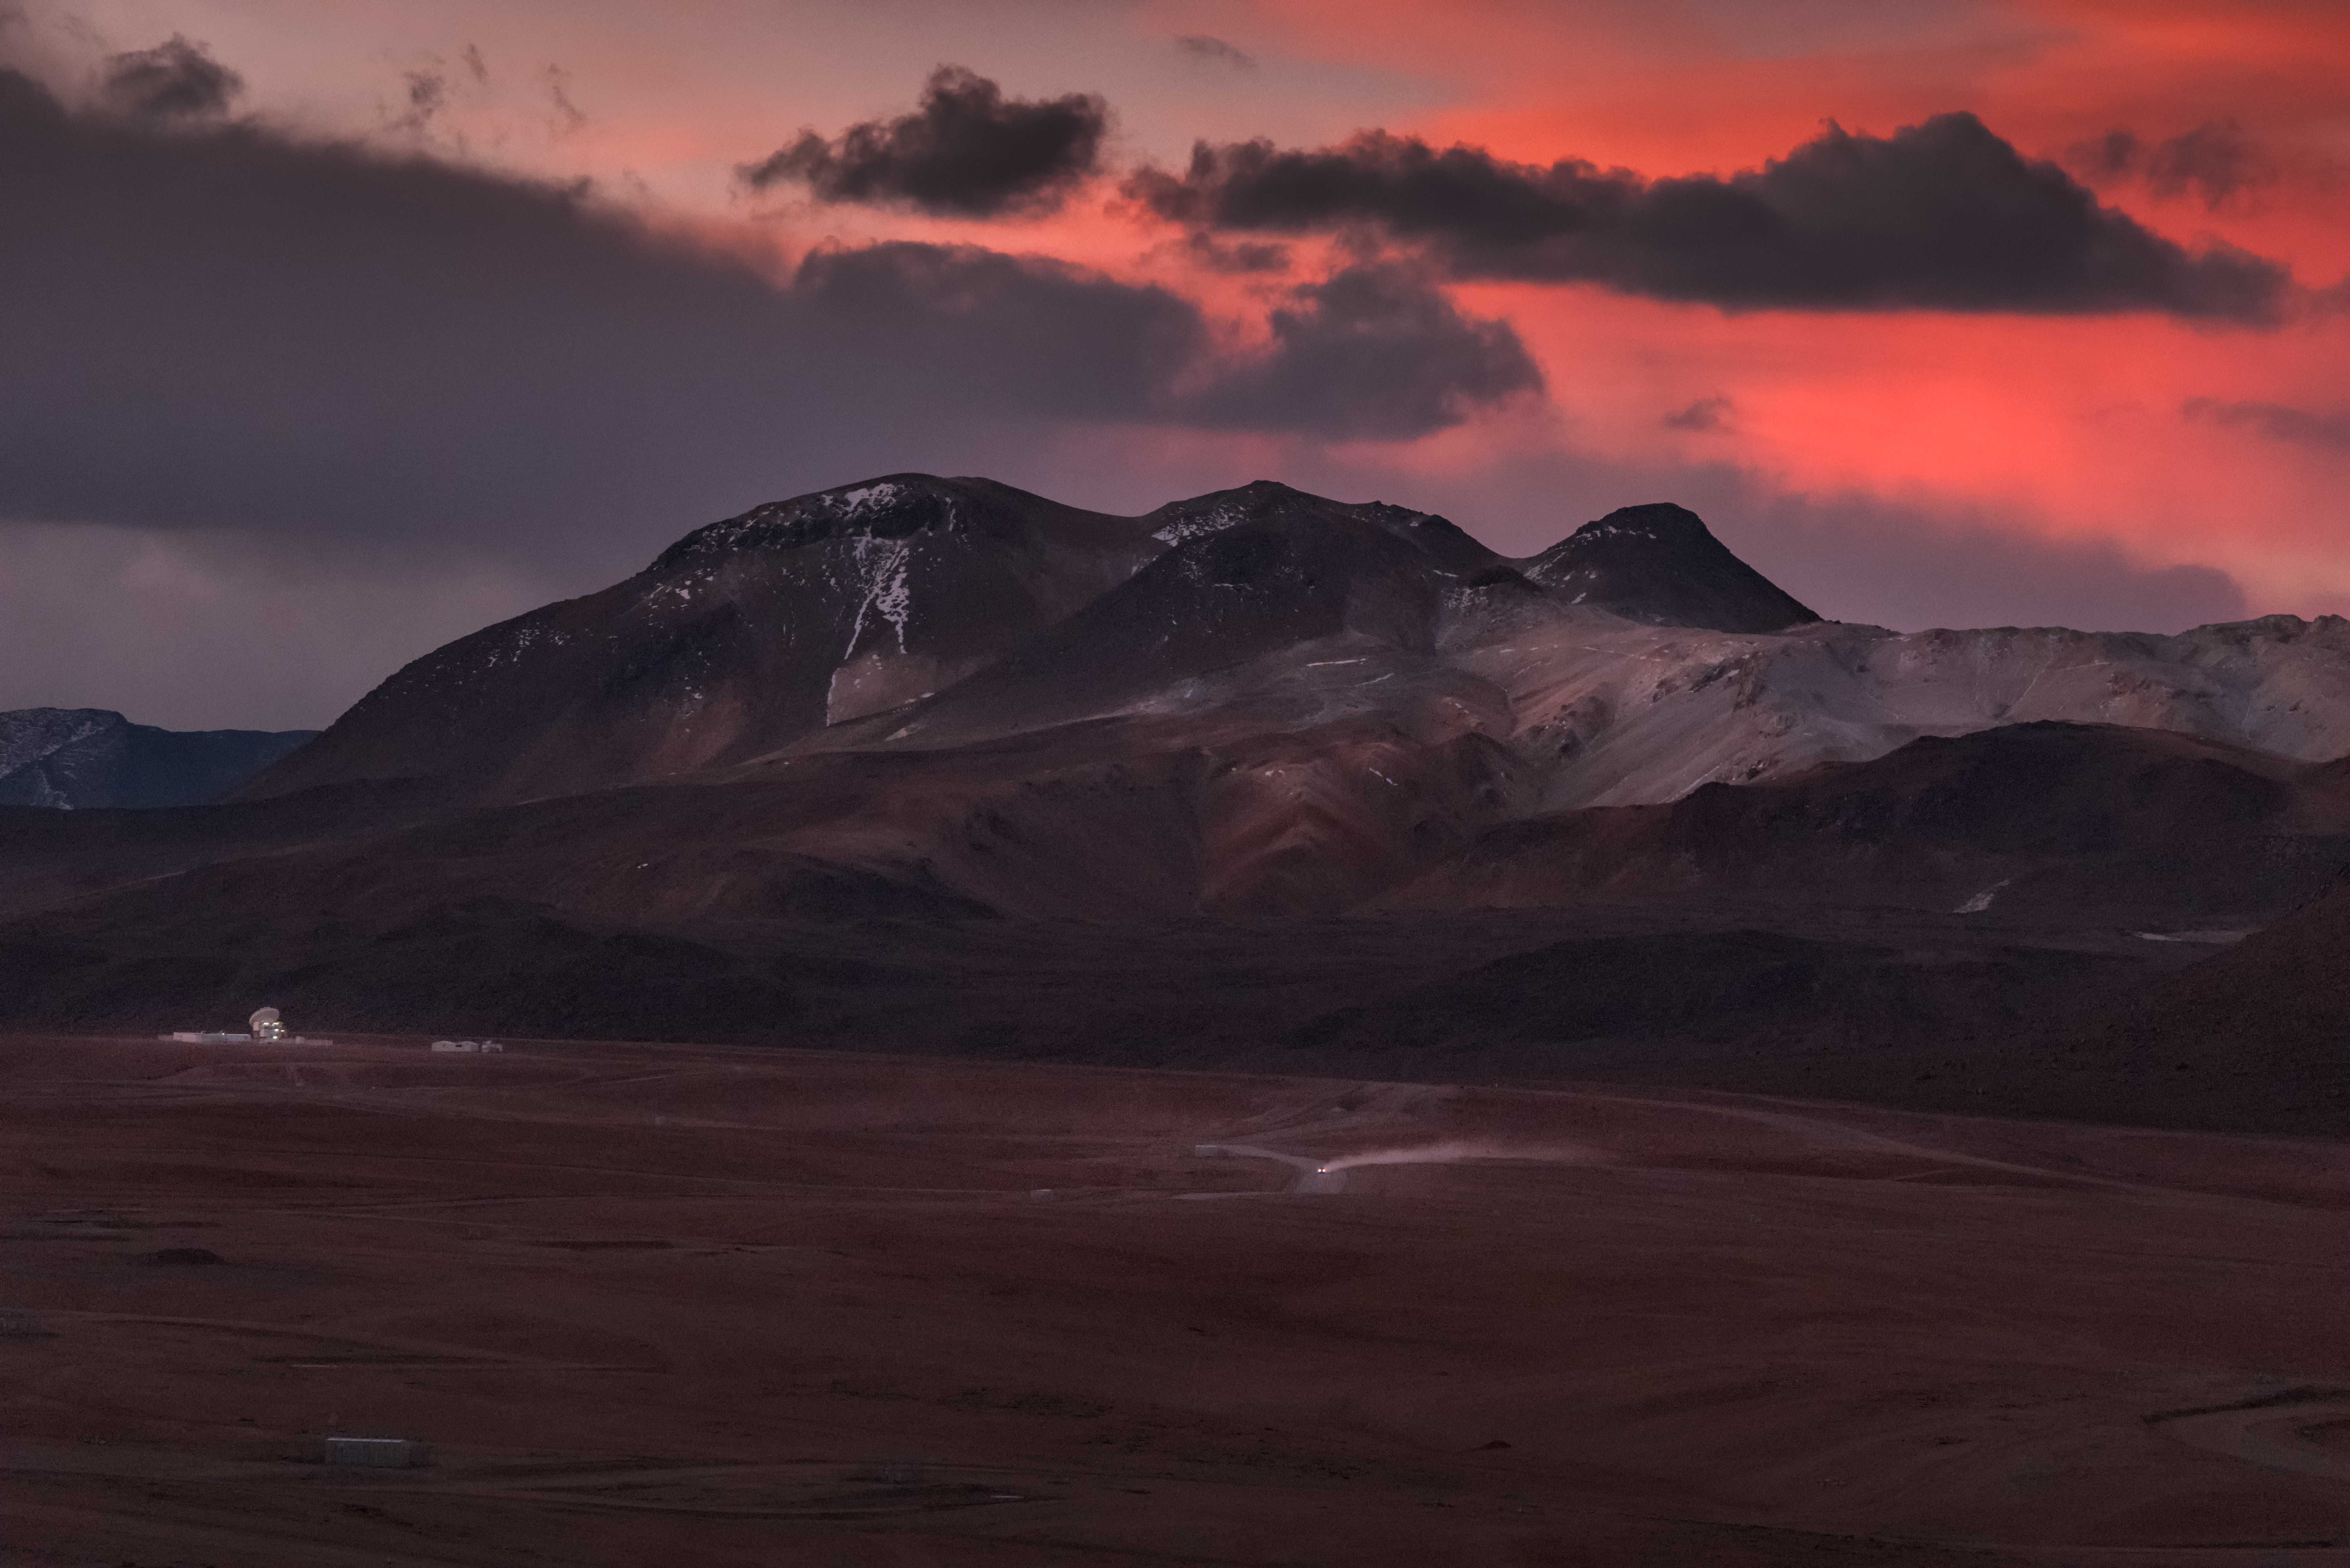

Twilight Glow

The low twilight Sun highlights the clouds hanging over the Chilean Atacama landscape in this Picture of the Week, bathing the scene in deep, fiery red light. The image is dominated by the Purico Complex, a clump of volcanic mountains whose highest peak reaches a whopping 5703 metres in elevation! A single vehicle is visible on the remote road below, kicking up a stream of opaque dust in its wake, and towards the left of the image is a cluster of buildings...and a single antenna.

This is the ESO-operated Atacama Pathfinder Experiment (APEX), one of the highest telescopes in the world. APEX is designed to work at submillimetre wavelengths between infrared light and radio waves, which are key to revealing some of the coldest, dustiest, and most distant objects in the Universe. Over the years, it has explored a wide range of astronomical phenomena, probing the wild early lives of today’s most massive galaxies, studying matter torn apart by a supermassive black hole, and mapping the plane of the Milky Way.

Because submillimetre radiation from space is heavily absorbed by water vapour in the Earth's atmosphere, it is best to observe it from high altitudes — hence APEX’s location. The experiment can be found at an altitude of 5100 metres, up on the Chajnantor plateau in Chile’s Atacama Desert. This desert is one of the driest places on Earth, and as such offers unsurpassed views of the cosmos. The site is also home to the Atacama Large Millimeter/submillimeter Array (ALMA), the world's largest ground-based facility for observations in the millimetre/submillimetre regime. ALMA’s 66 high-precision antennas are not visible in this image; they are scattered across the plateau behind the photographer.

Credit: ESP/Y. Beletsky (LCO)